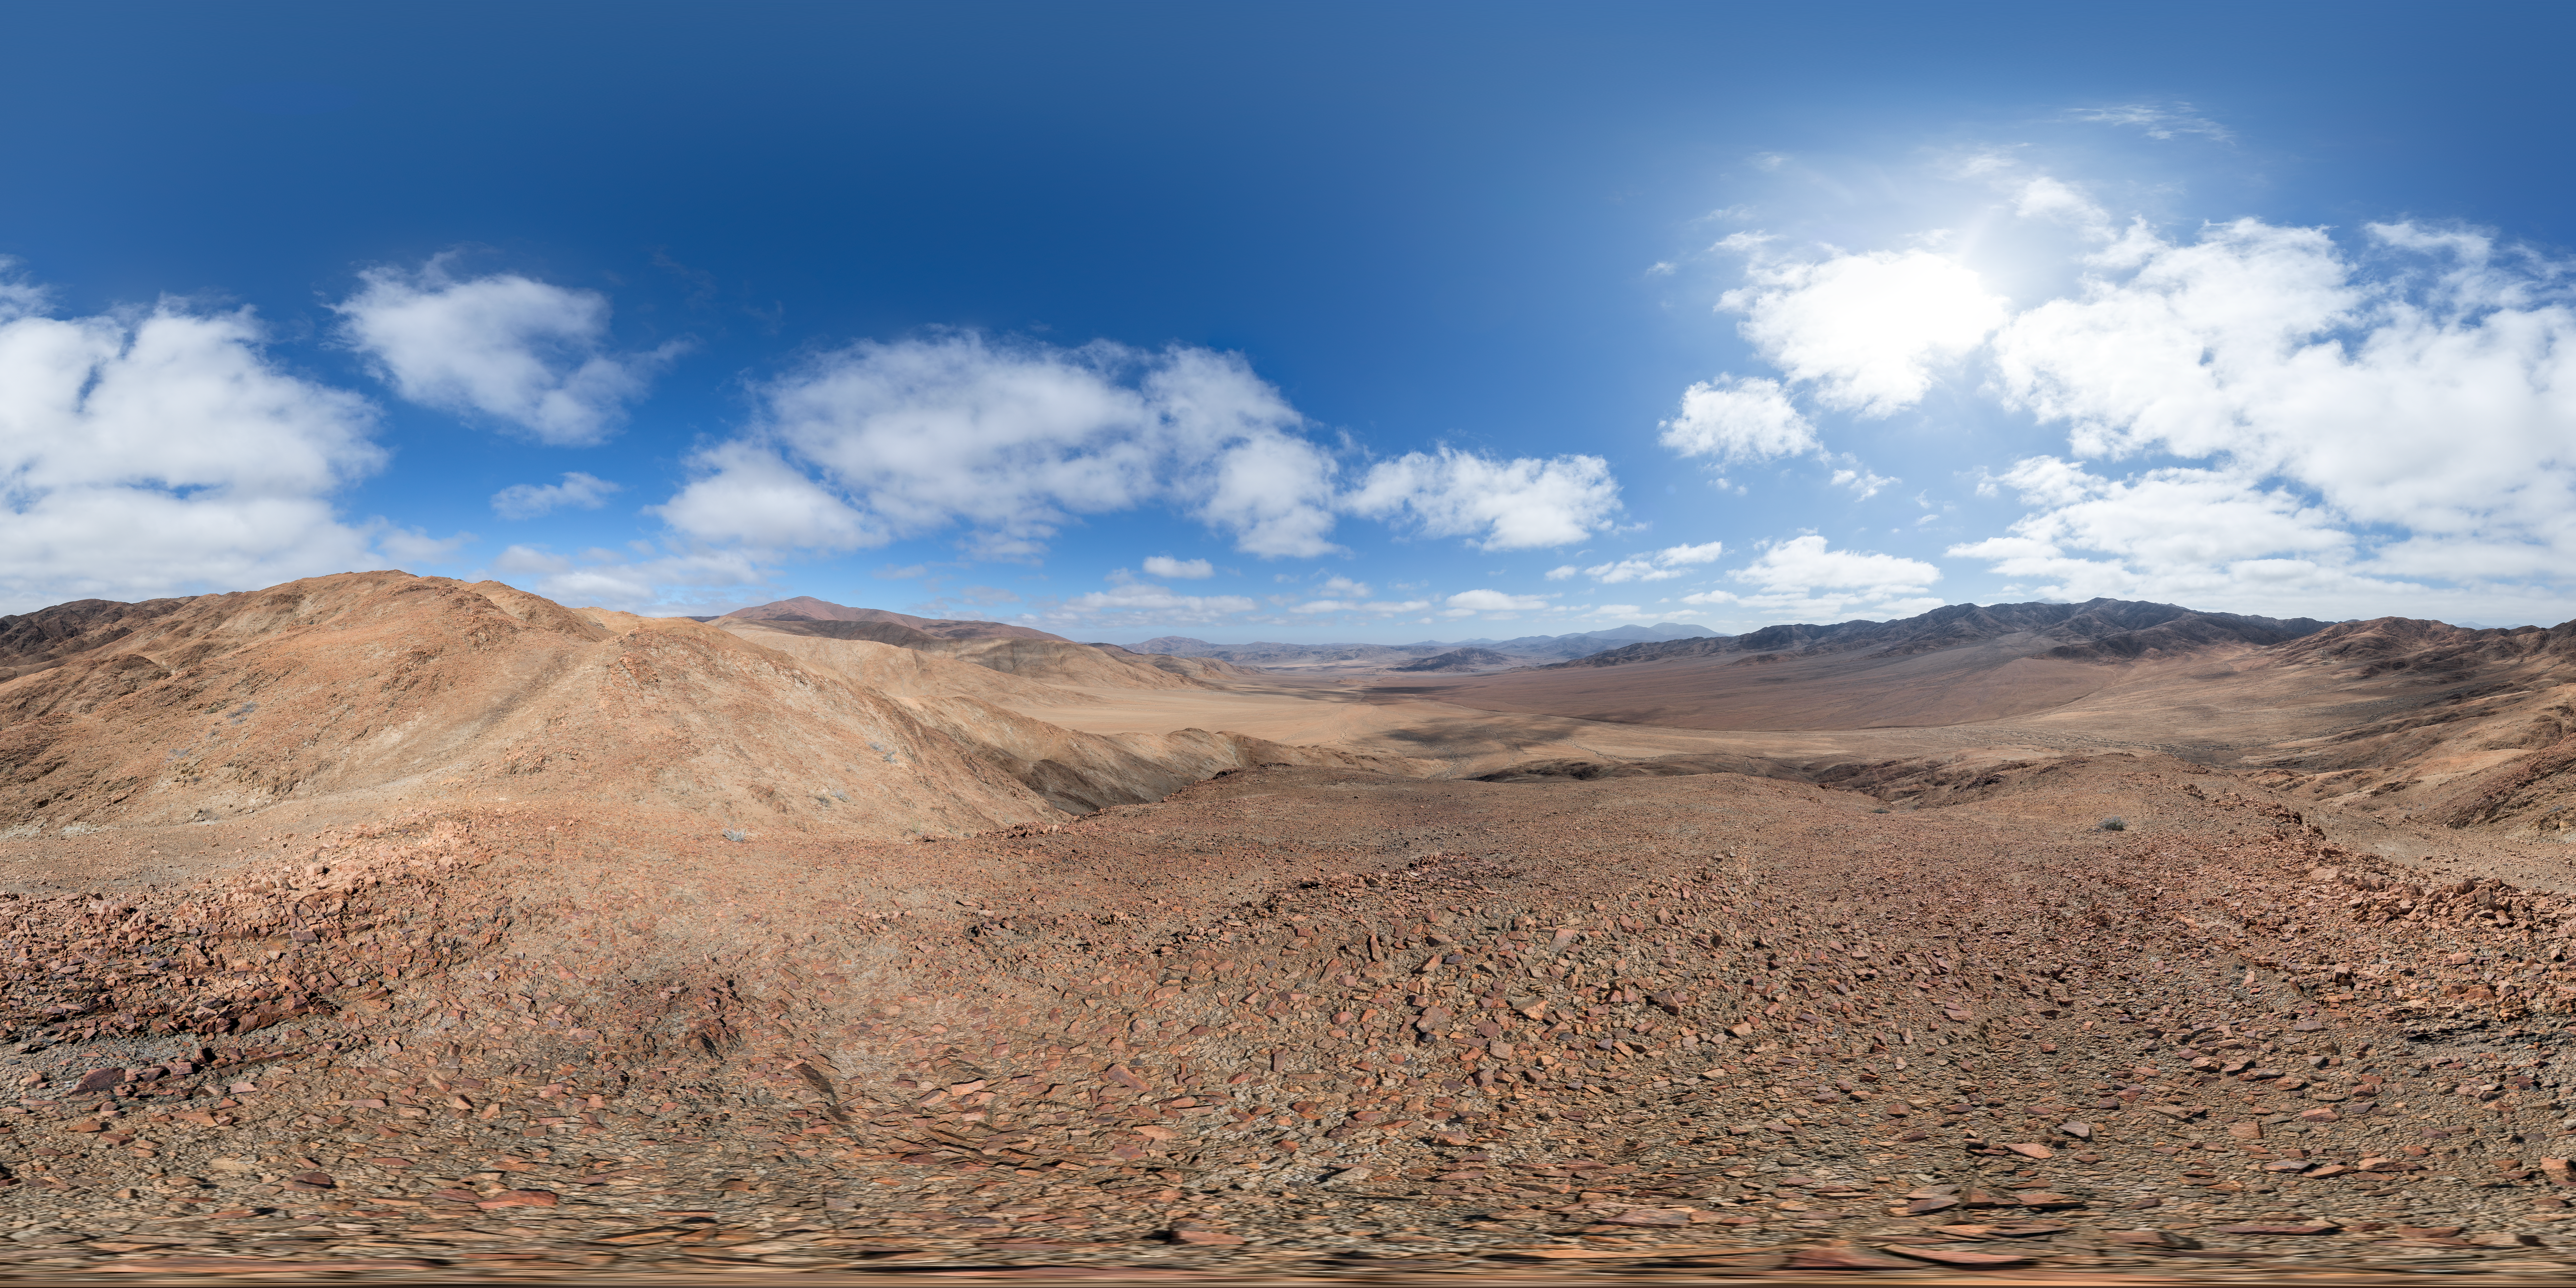

A barren landscape

The Chilean Atacama desert is home to ESO's world-class observatories, including La Silla, Paranal and Chajnantor. This desert is one of the driest places on Earth, often going years without a drop of rain, making it a paradise for astronomers who want to observe clear skies.

Credit: P. Horálek/ESO